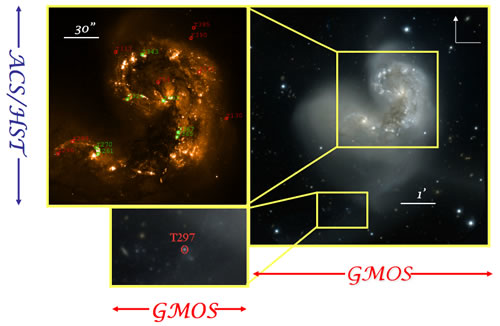

GMOS/HST ACS images of the main body and tidal tail of the Antennae

GMOS/HST ACS r', g' and B images of the main body and tidal tail of the Antennae, showing the locations of the observed clusters. Red represents clusters that display an absorption dominated spectrum, while green represents emission dominated spectra.

Credit: International Gemini Observatory/NOIRLab/NSF/AURA